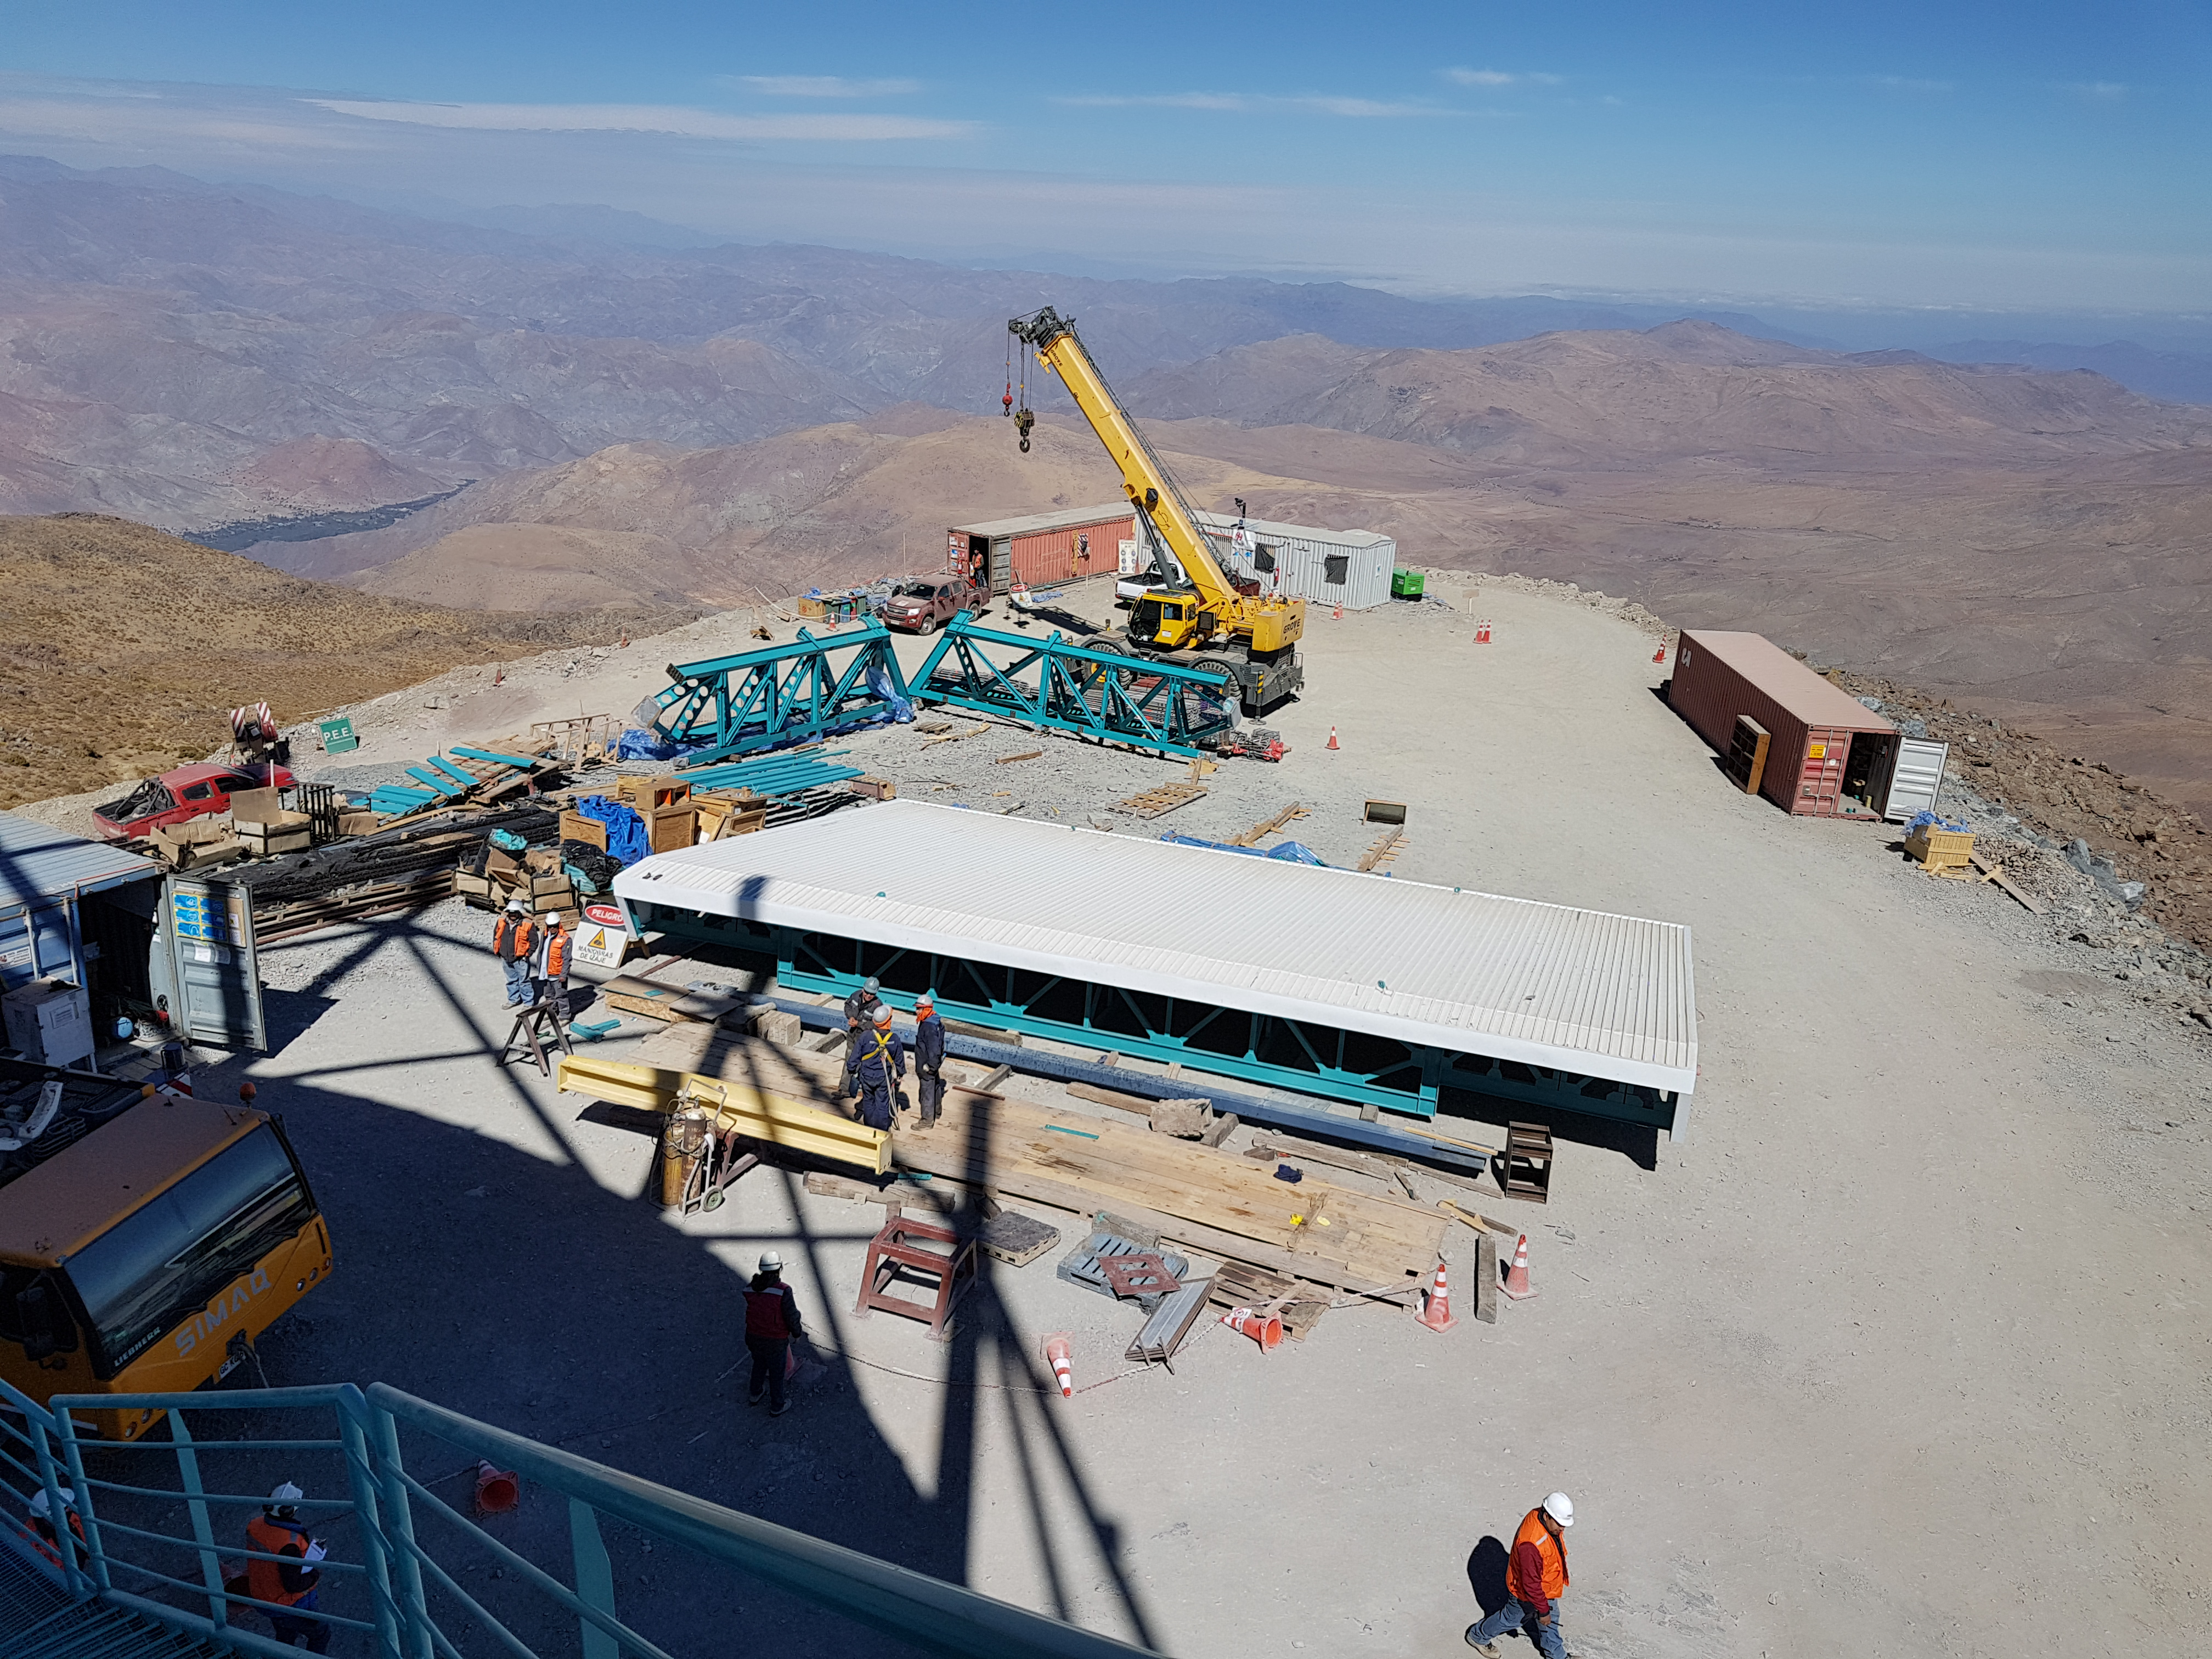

Summit Update. Besalco guarantee period

Summit site construction site status in April, 2018. General Contractor Besalco is completing punch list items.

Credit: Rubin Observatory/NSF/AURA